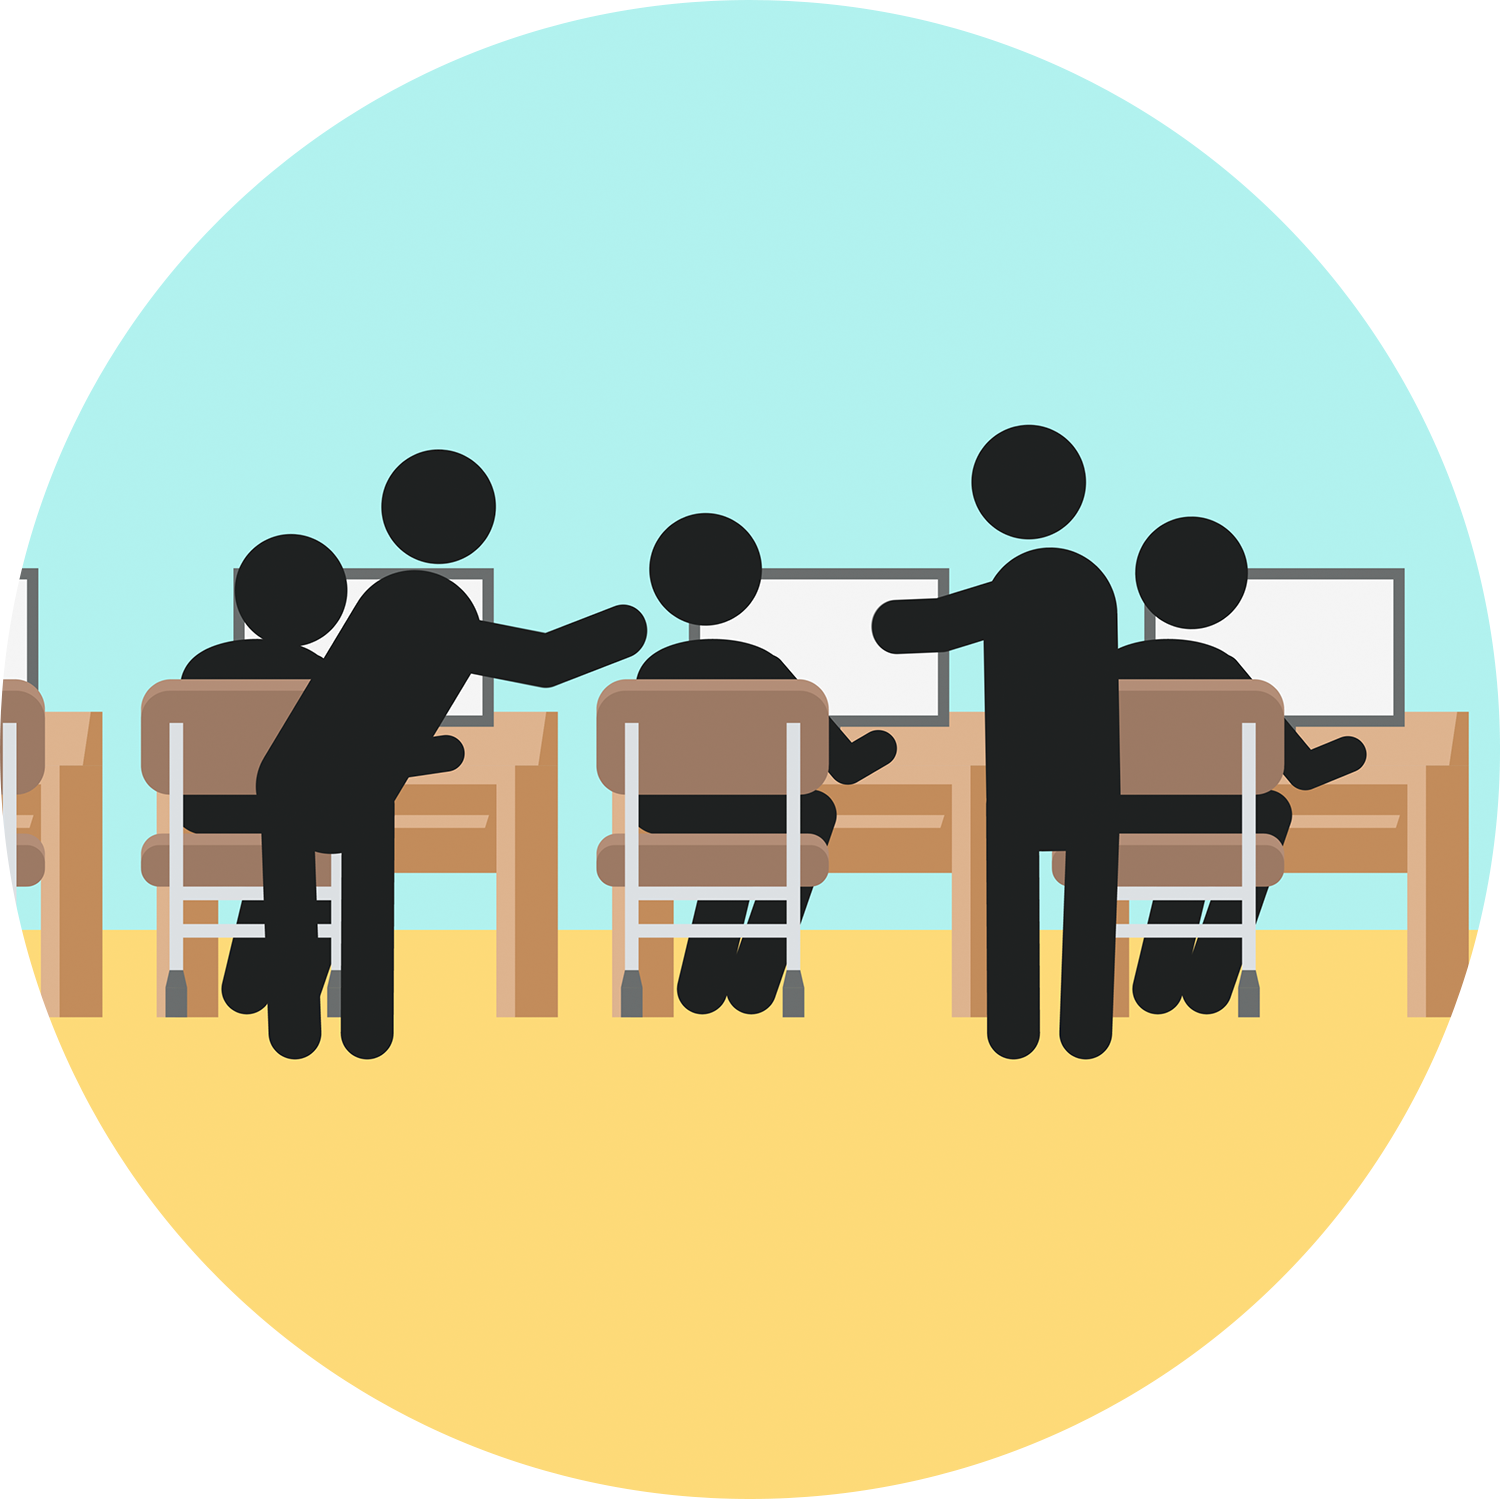

Icon of teachers using Rubin data

An icon of teachers using Rubin data.

Credit: RubinObs/NOIRLab/SLAC/DOE/NSF/AURA/J. Pinto